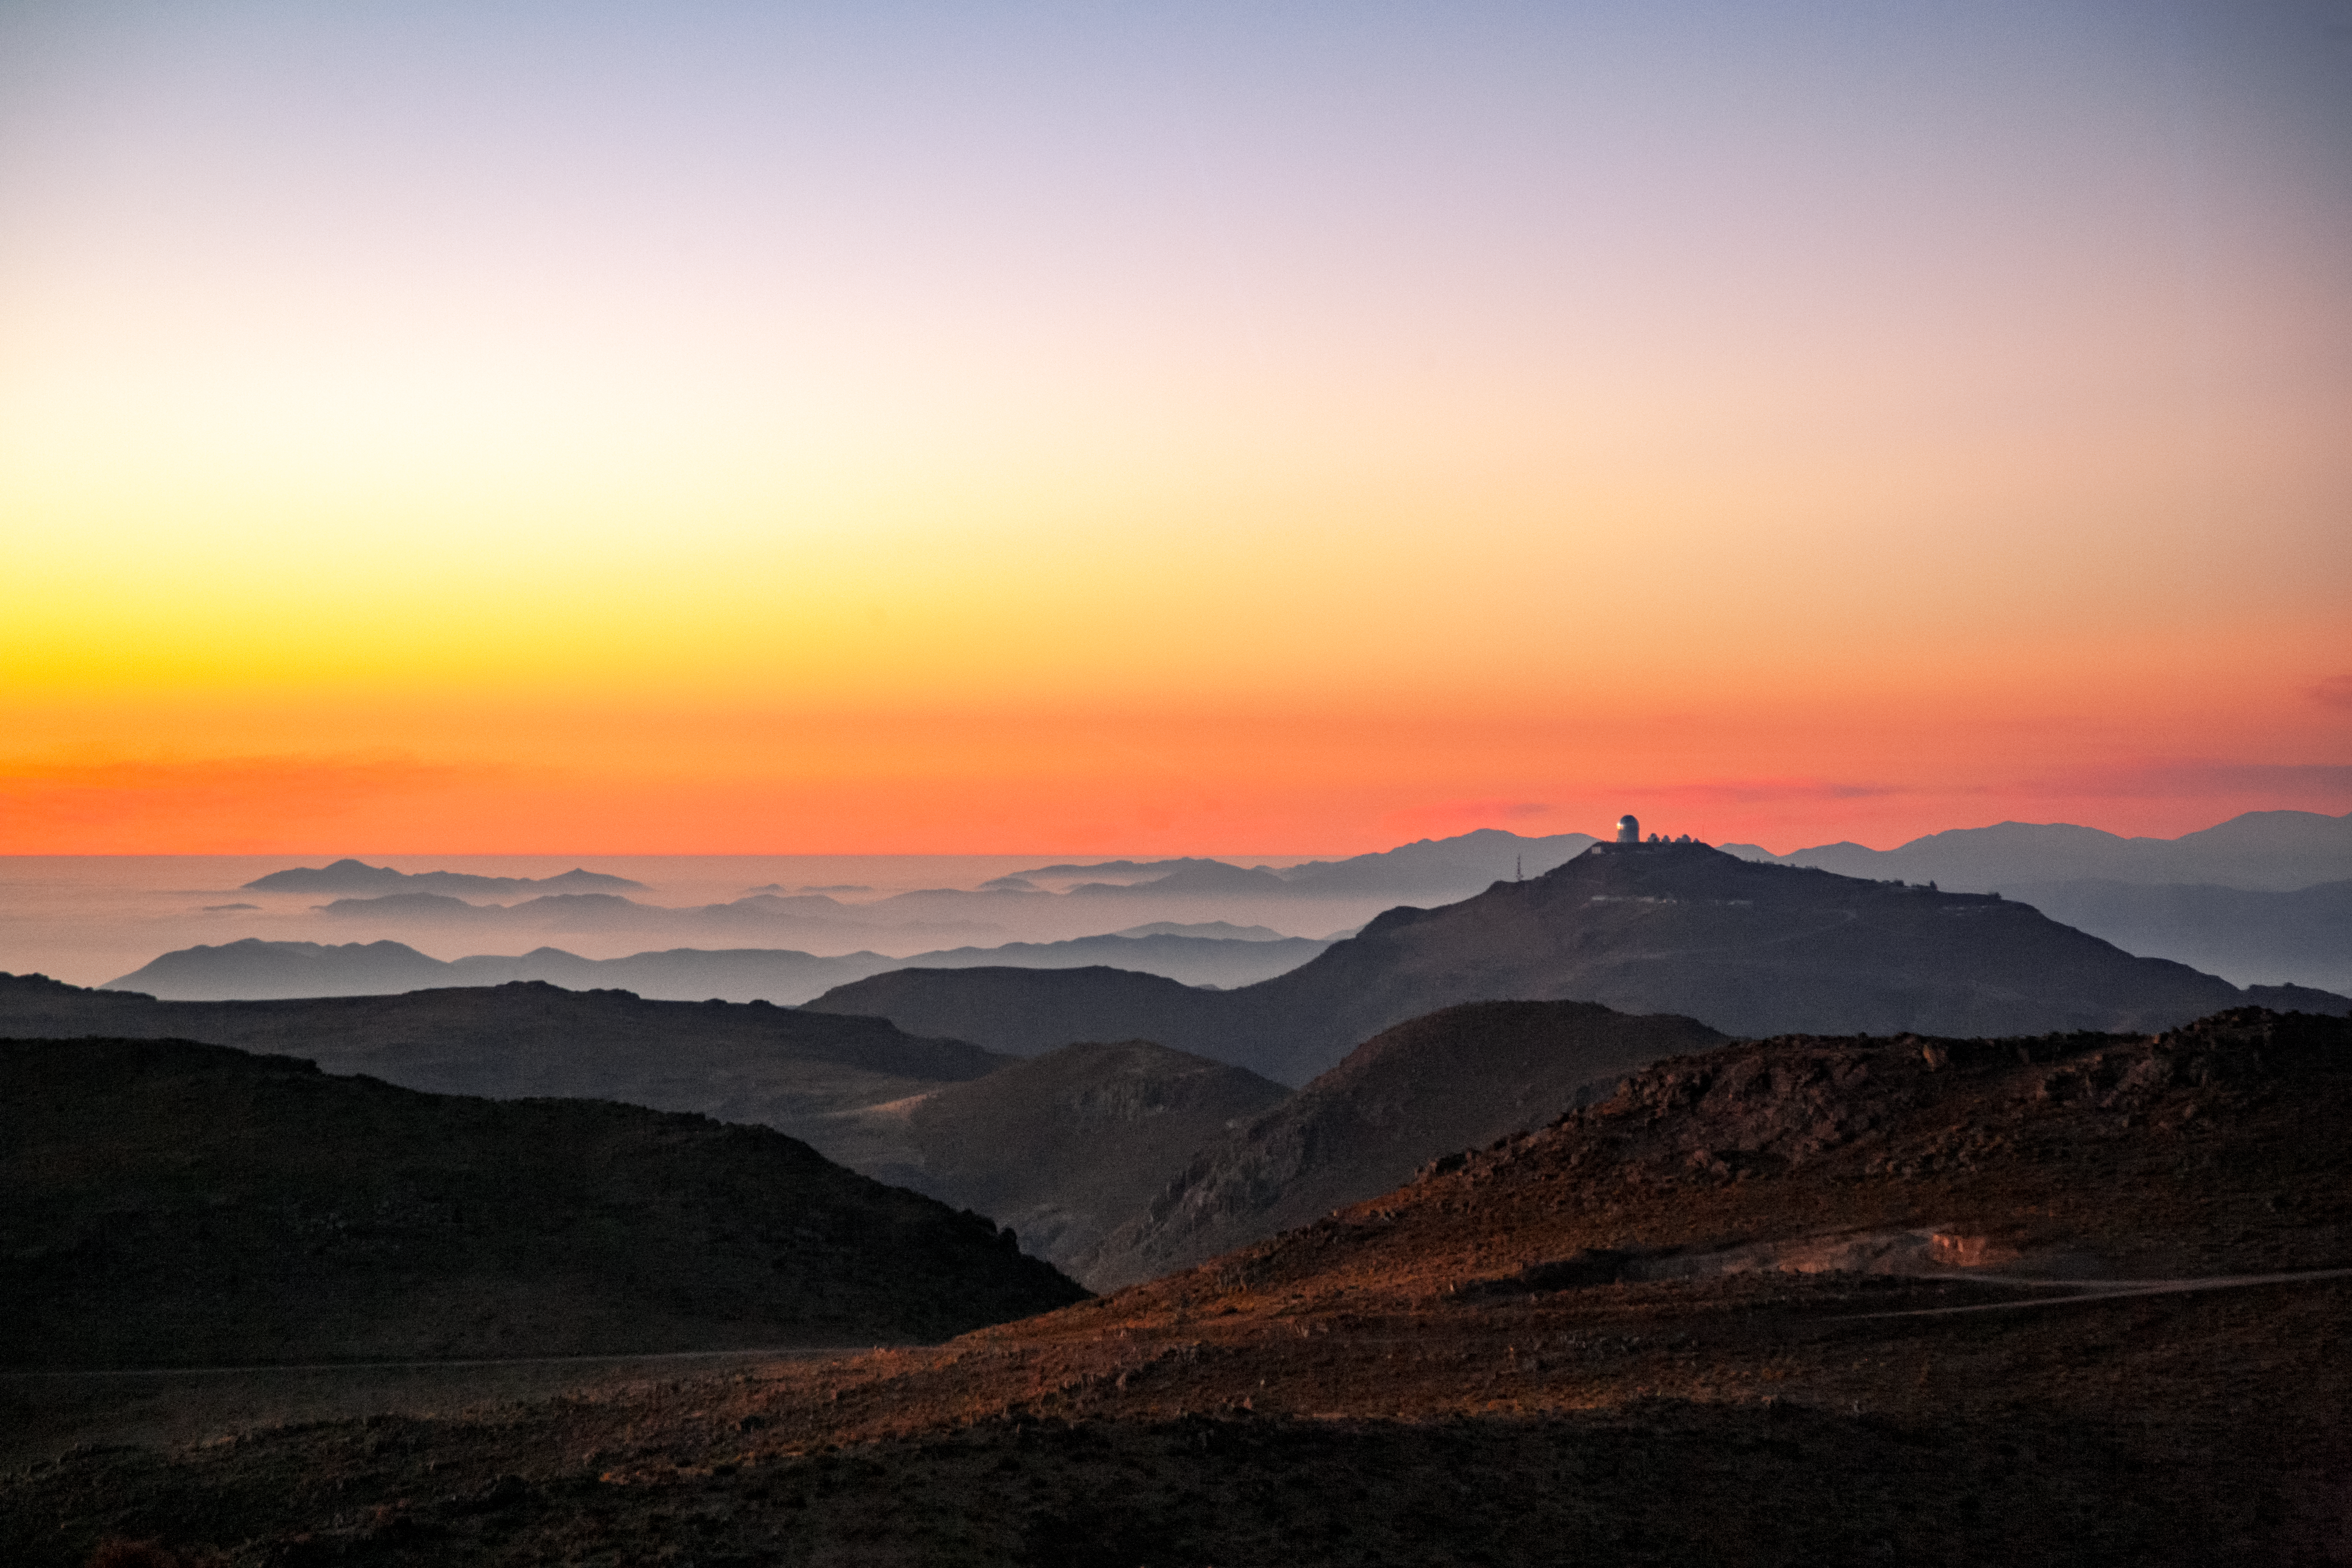

Víctor M. Blanco 4-meter Telescope in Andean sunset

Víctor M. Blanco 4-meter Telescope in Andean sunset.

Credit: International Gemini Observatory/NOIRLab/NSF/AURA/M. Paredes